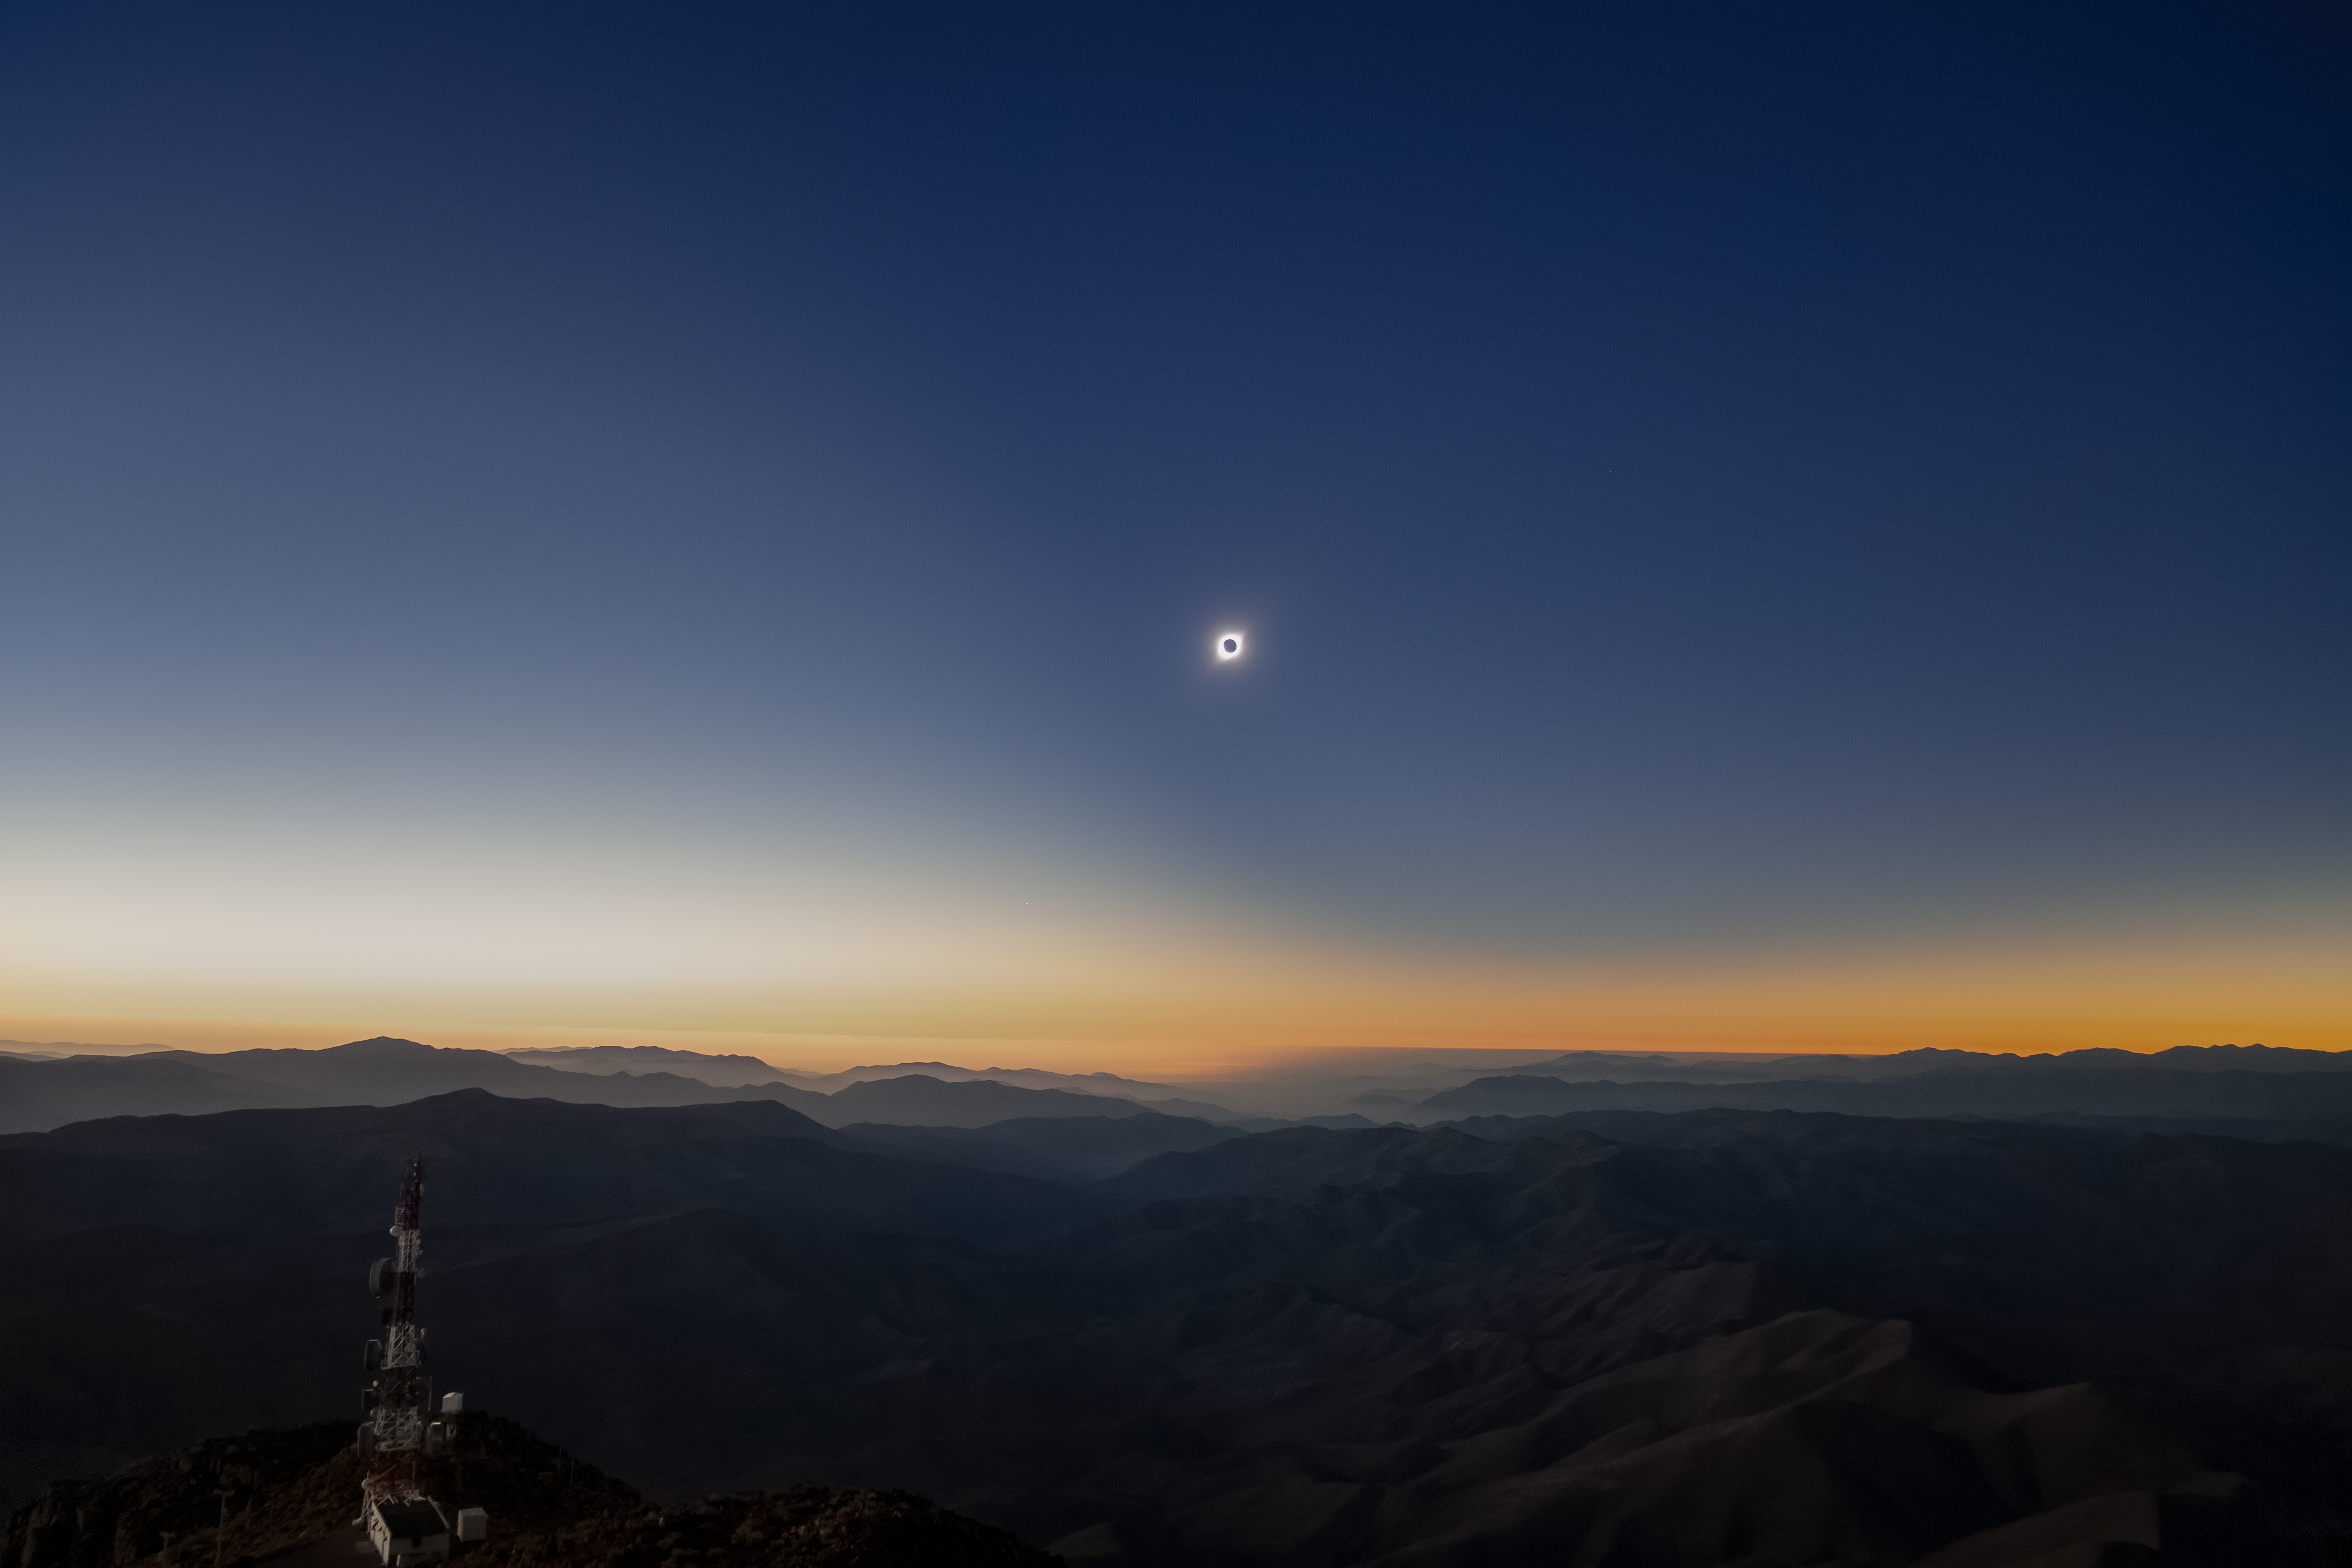

Chilean Solar Eclipse

The total solar eclipse seen over Gemini South on 2 July 2019. Gemini South is a part of the International Gemini Observatory, a program of NSF NOIRLab.

Credit: International Gemini Observatory/NOIRLab/NSF/AURA/M. Paredes